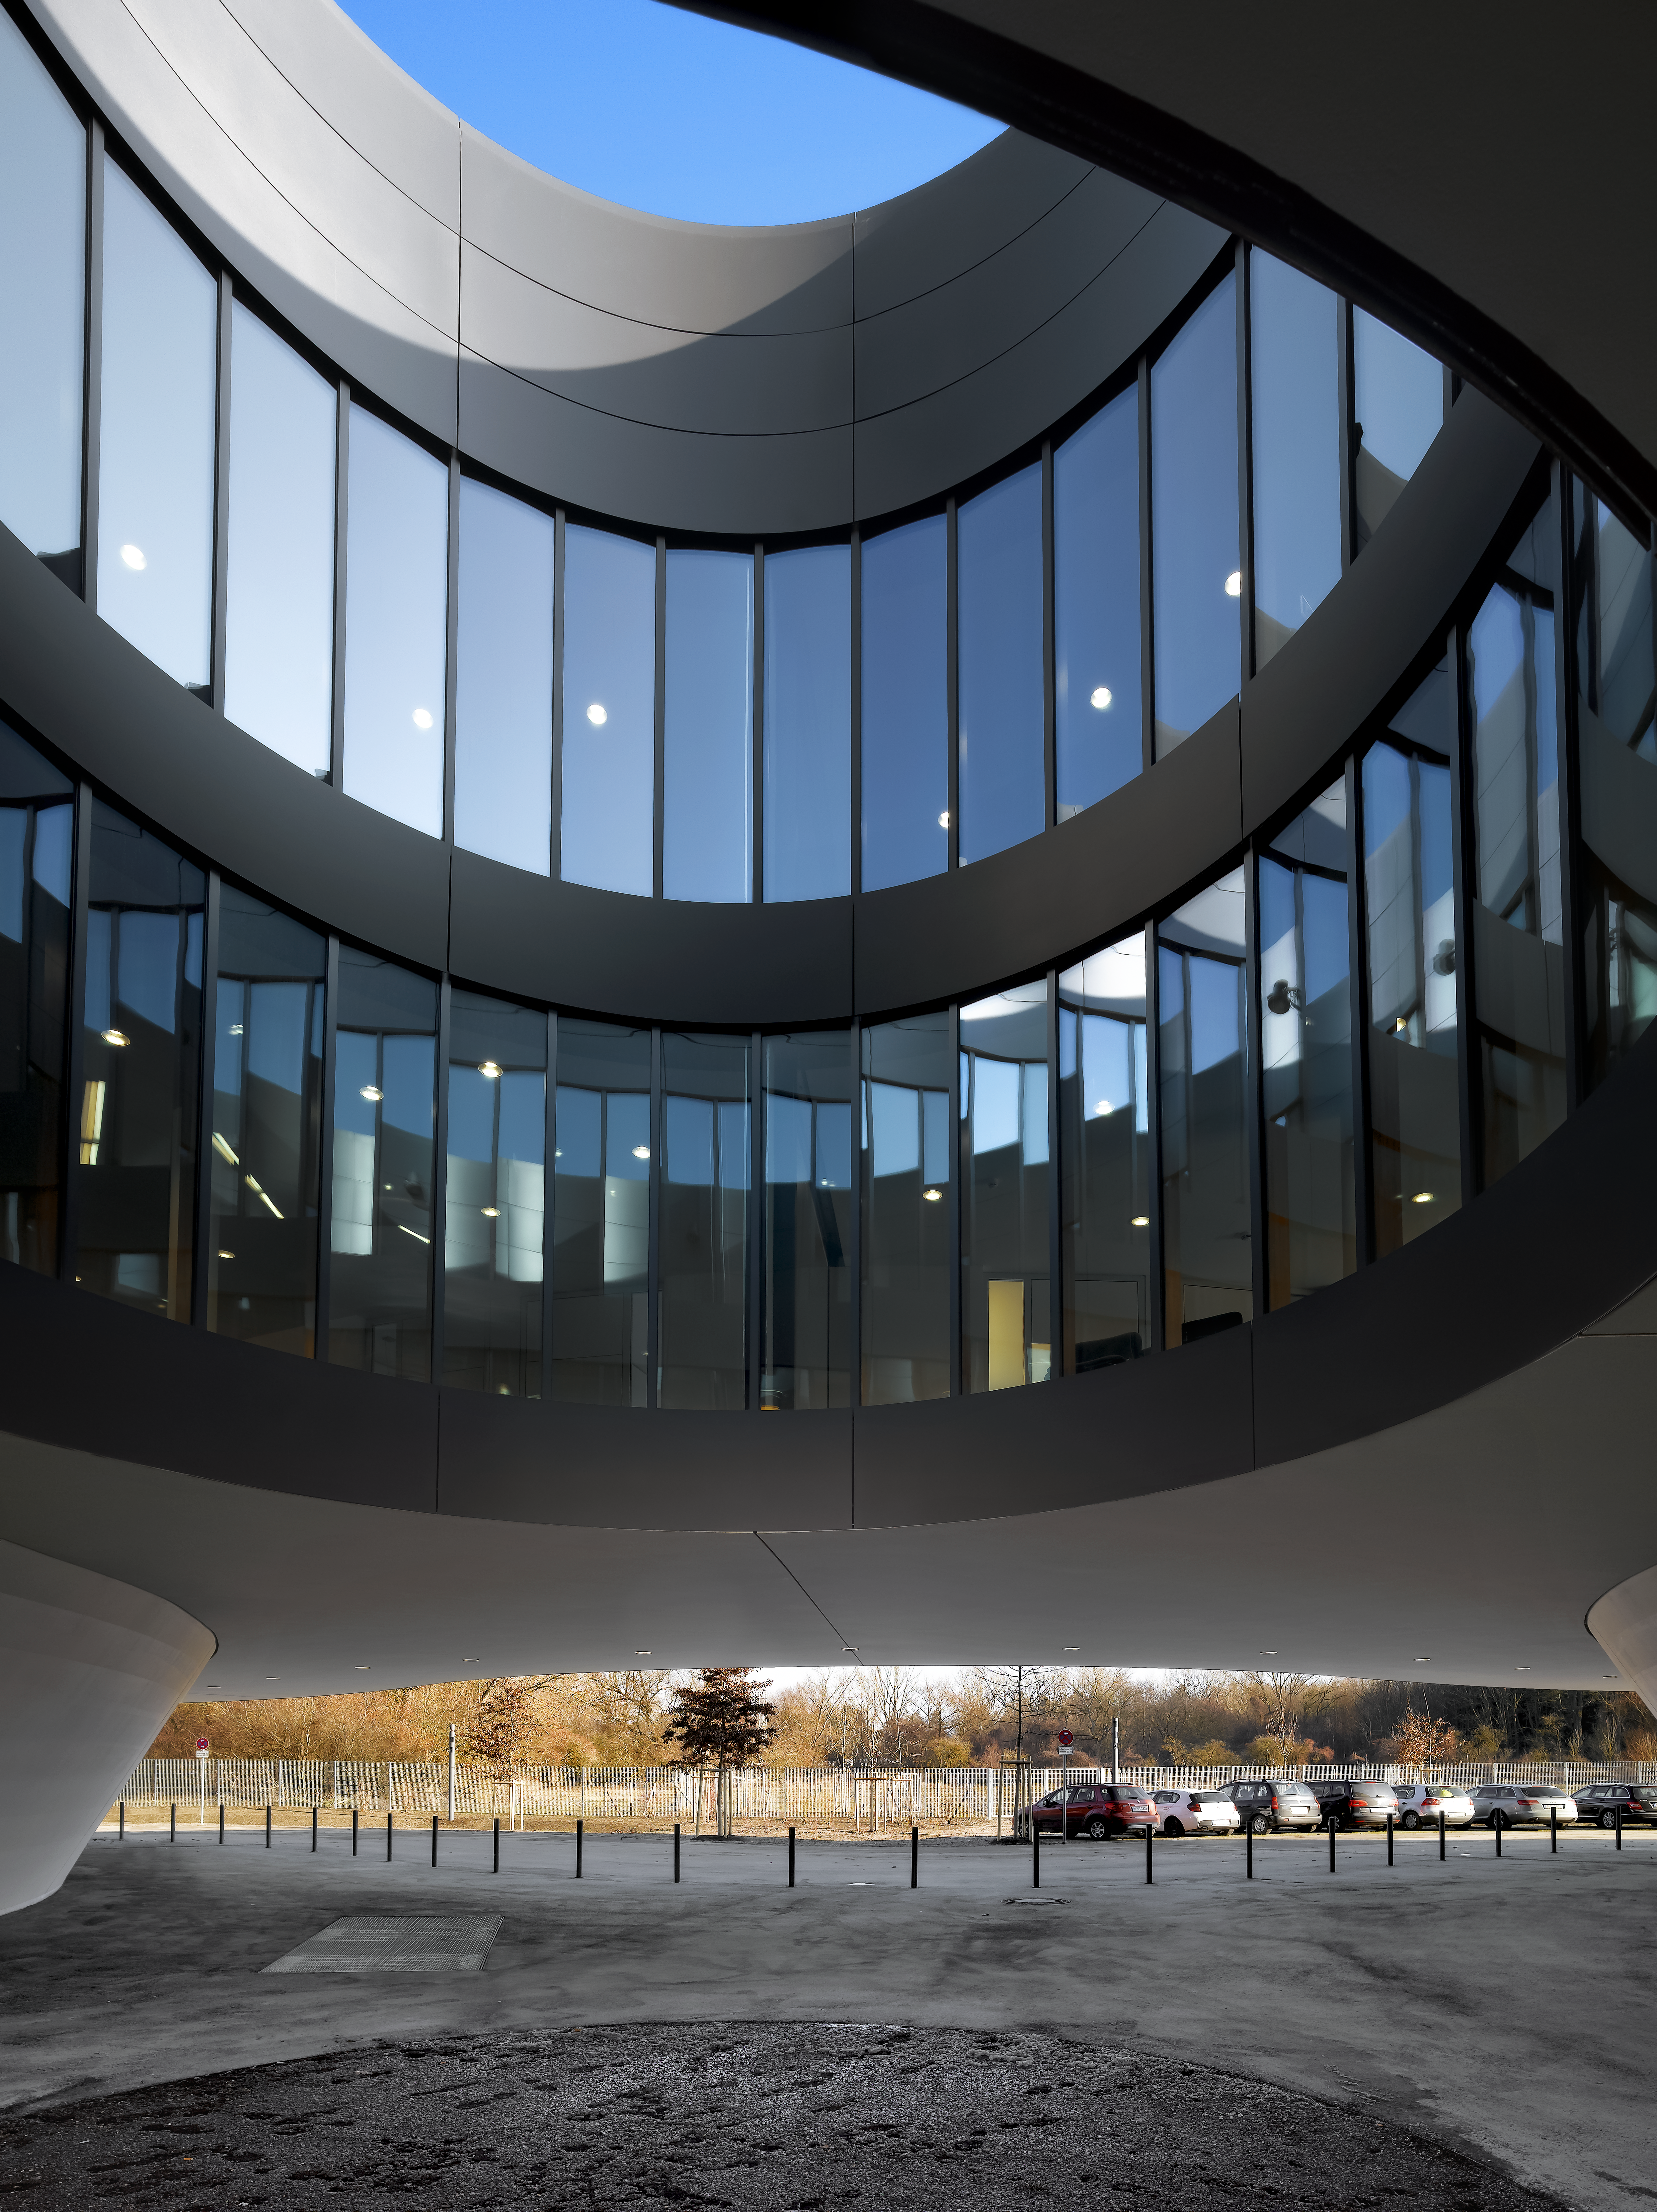

Courtyards and telescopes

A special design element of the new building of the ESO Headquarters in Garching, Germany, are the large courtyards, which bring natural light into the offices. The size of these courtyards resemble the sizes of the main mirrors of different ESO telescopes.

Credit: Roland Halbe/ESO